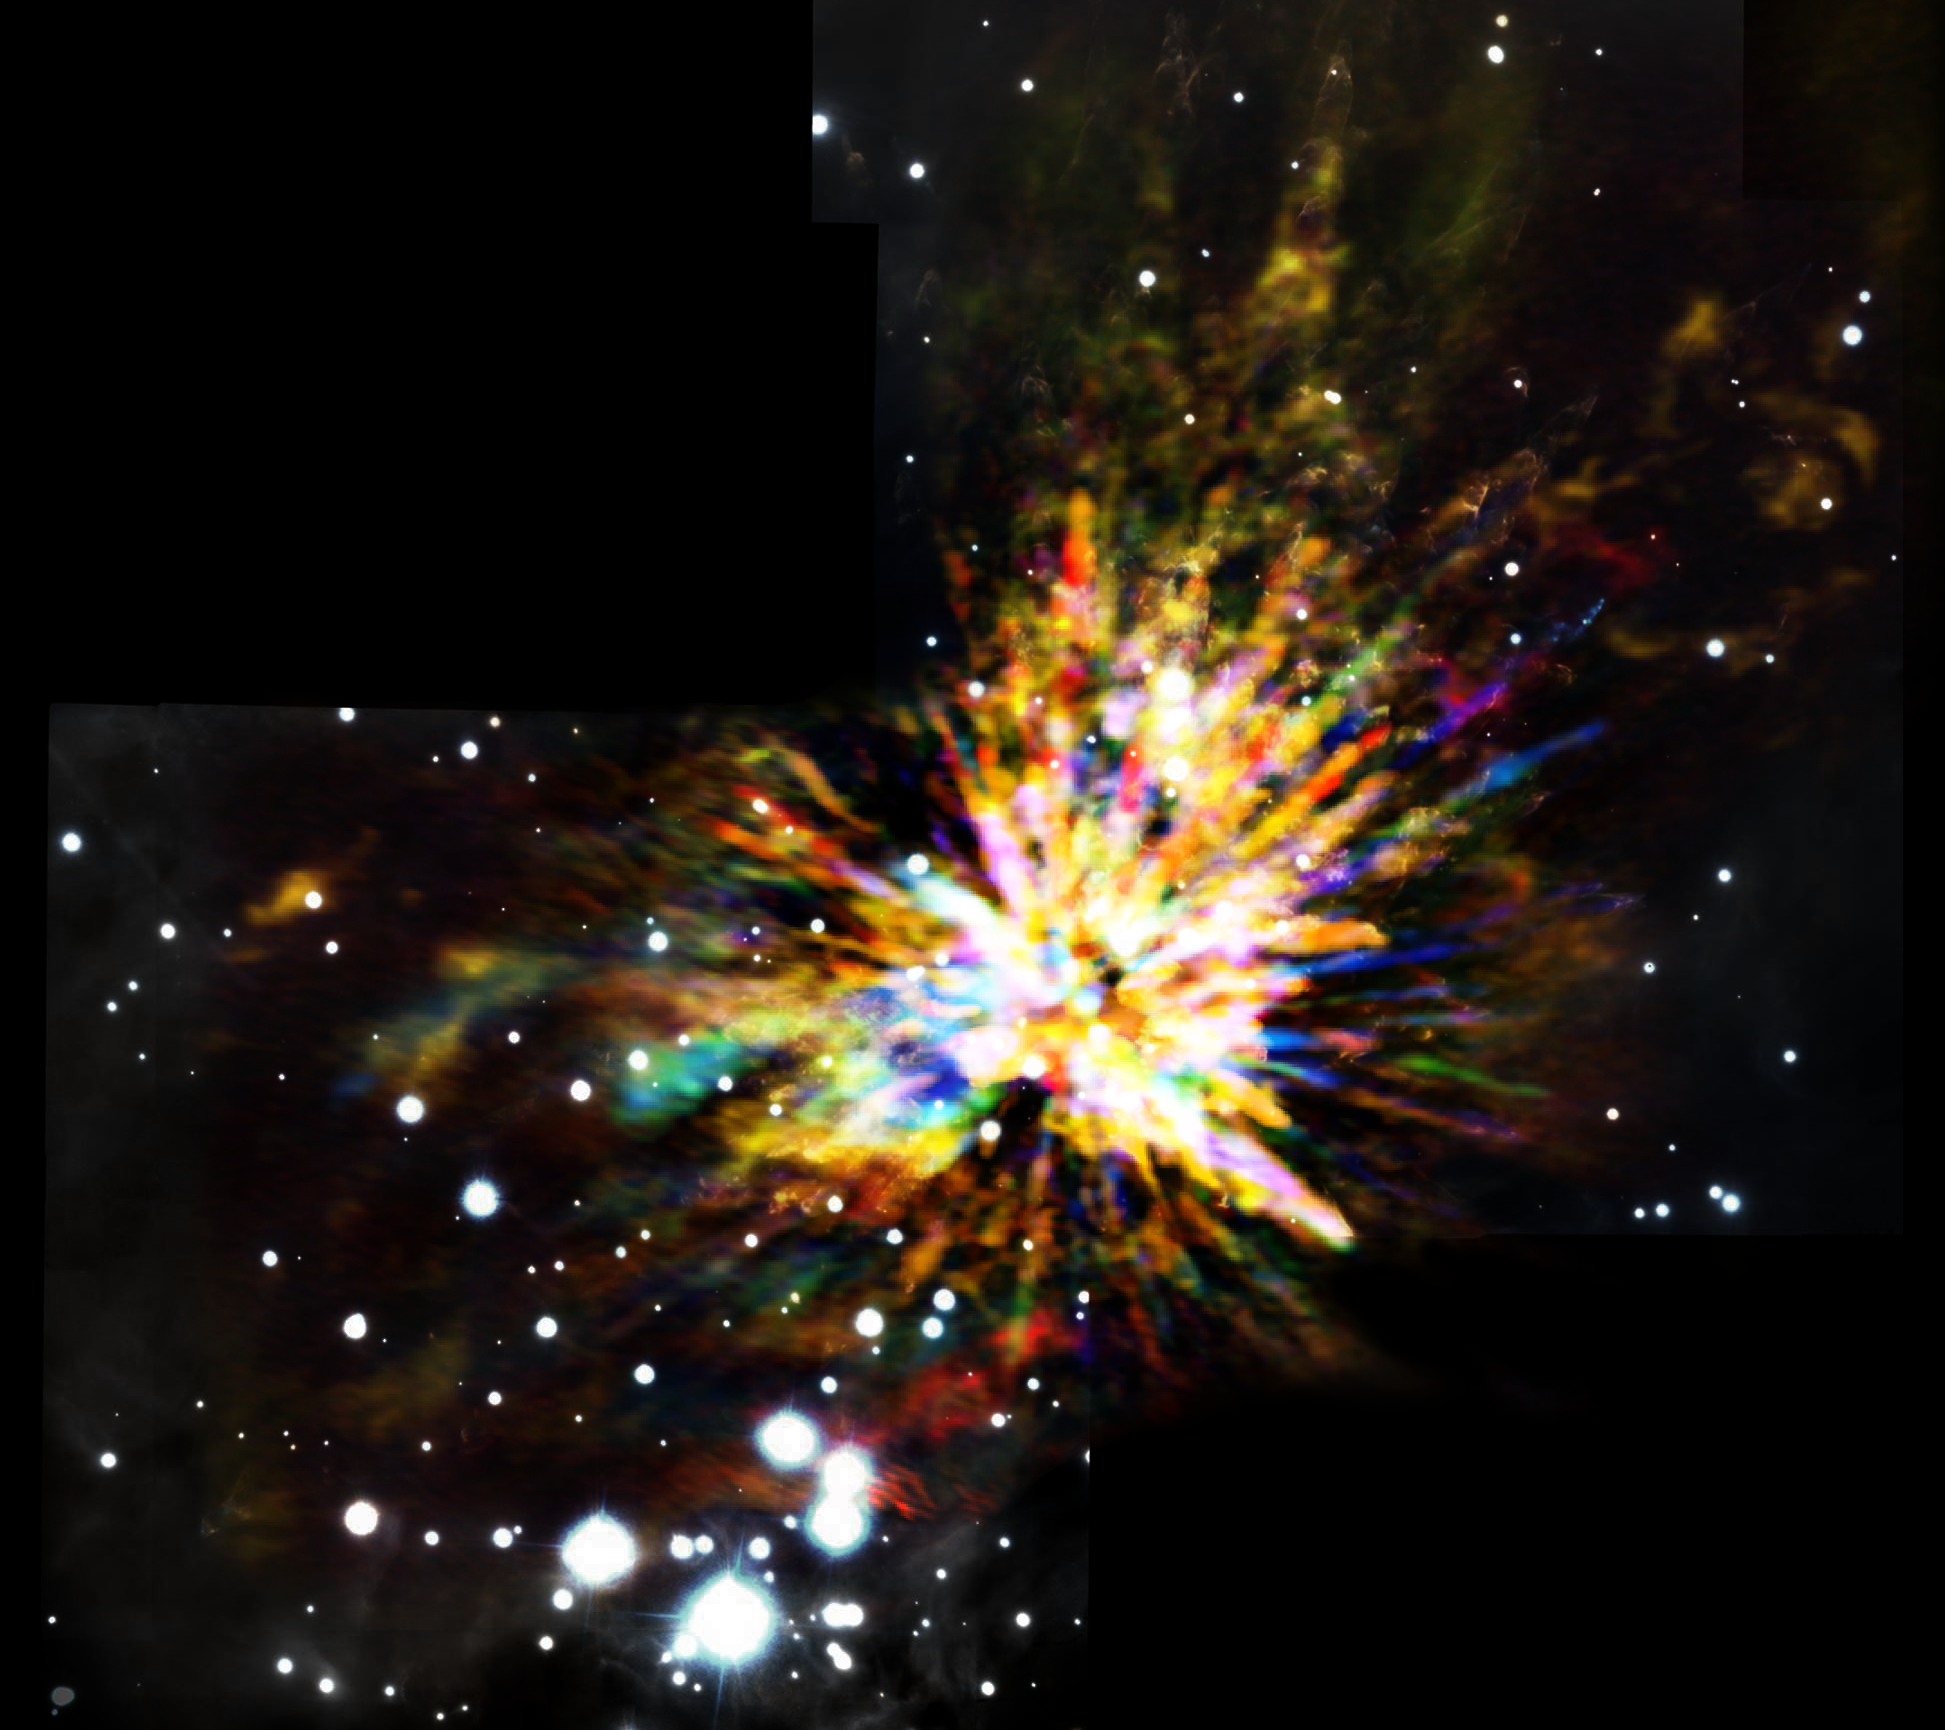

ALMA Captures Explosive Star Birth

Composite image of the OMC-1 cloud in Orion showing the sometimes explosive nature of star birth, when several young stars were ejected from the region. The colors in the ALMA data represent the relative Doppler shifting of the millimeter-wavelength light emitted by carbon monoxide gas. The ALMA image is combined with a near infrared image from the Gemini South telescope showing shock waves produced by the explosion.

Credit: (NRAO/AUI/NSF)